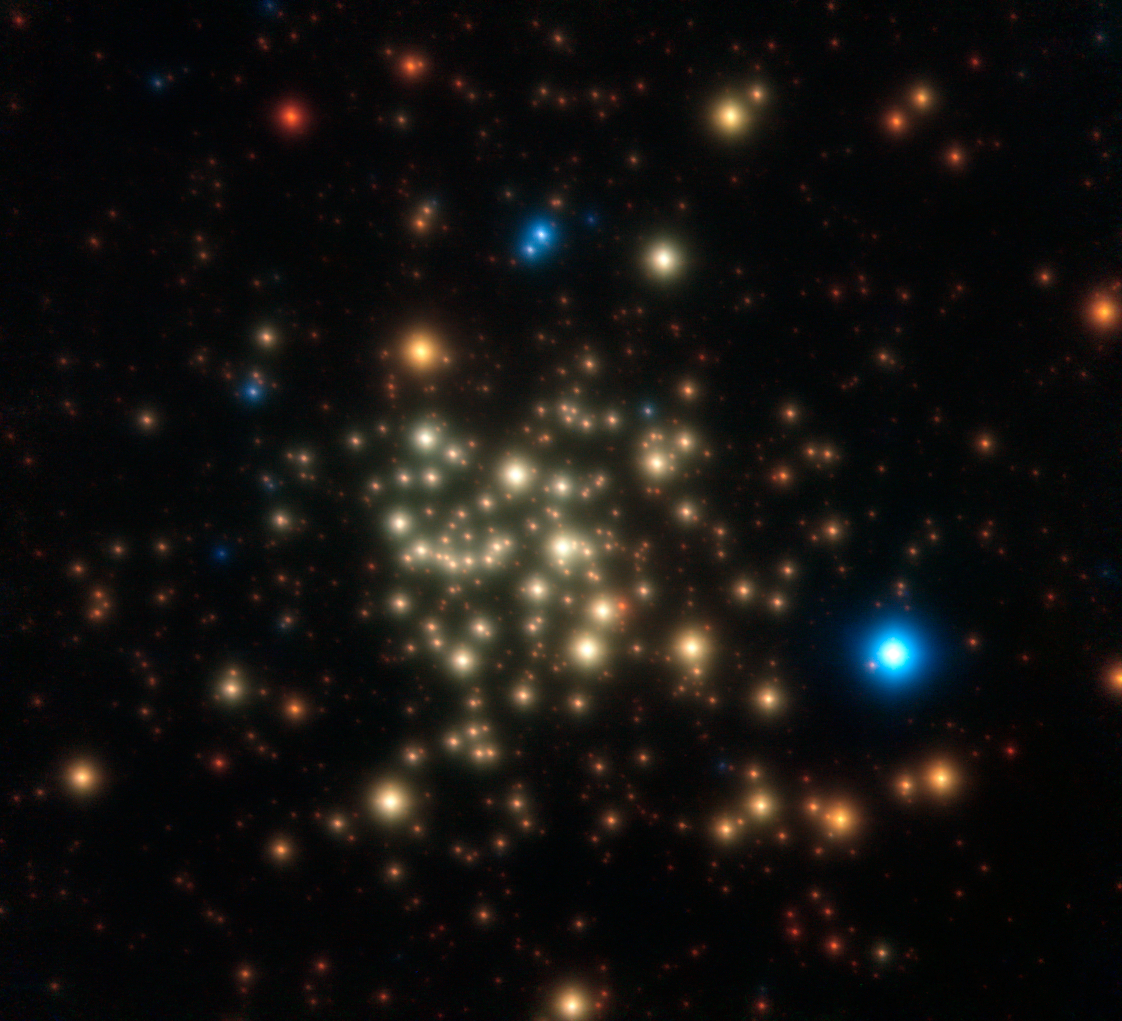

The Arches cluster

This image of the Arches Cluster of young, massive stars was obtained with NACO on ESO’s Very Large Telescope. The field of view is 28 arcseconds. North is up and east is to the left. This image is a composite of infrared images obtained through J, H and K filters. The stars appear as bright cores surrounded by faint diffuse halos. This is typical of images obtained by adaptive optics instruments. The halo corresponds to light that was not fully corrected for the blurring effects of the Earth’s atmosphere.

Credit: ESO/P. Espinoza